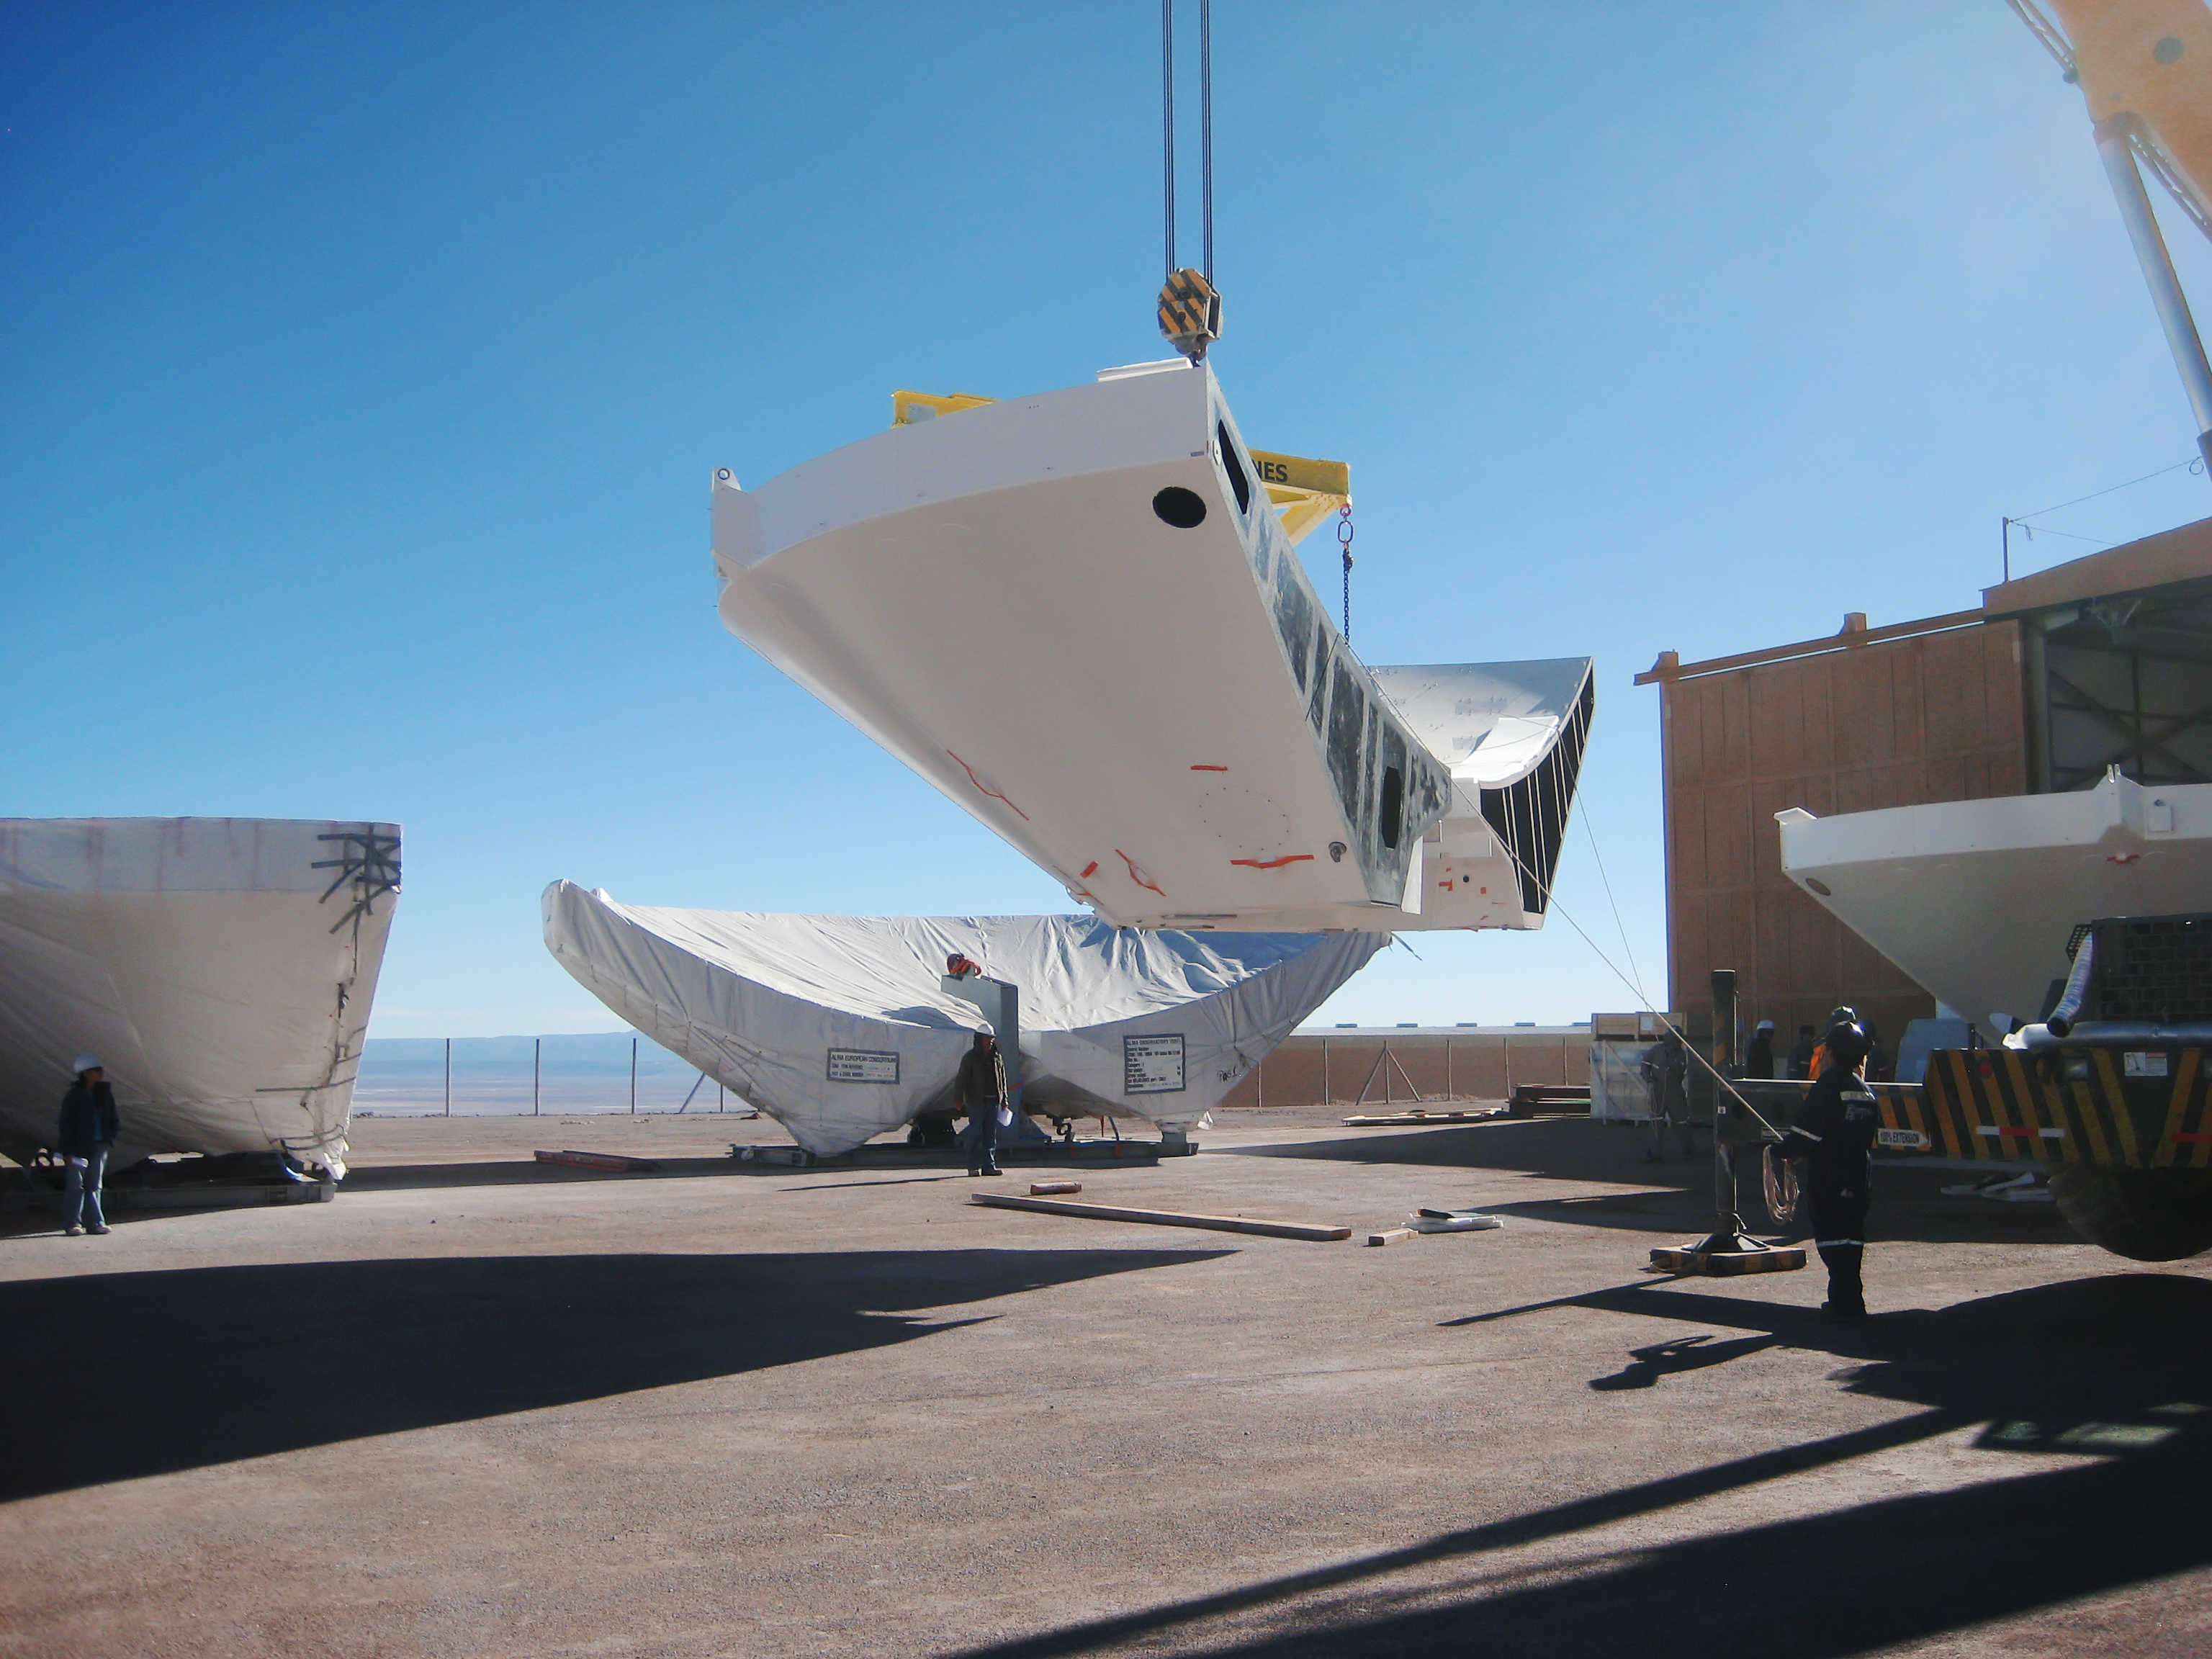

Arrival of 3rd ALMA BUS at the OSF

Photograph of the arrival of the 3rd Backup Structure (BUS) of a European ALMA (Atacama Large Millimeter/submillimeter Array) antenna at the Operations Support Facility (OSF). ALMA, the largest ground-based astronomy project in existence, will ultimately be comprised of a giant array of 12-m submillimetre quality antennas, with baselines of several kilometres. An additional, compact array of 7-m and 12-m antennas will complement the main array. ALMA will be based on the Chajnantor plain of the Chilean Andes, 5000 m above sea level. Construction on ALMA started in 2003 and will be completed around 2012. The ALMA project is an international collaboration between Europe, East Asia and North America in cooperation with the Republic of Chile.

Credit: ALMA (ESO/NAOJ/NRAO)/S. Stanghellini (ESO)